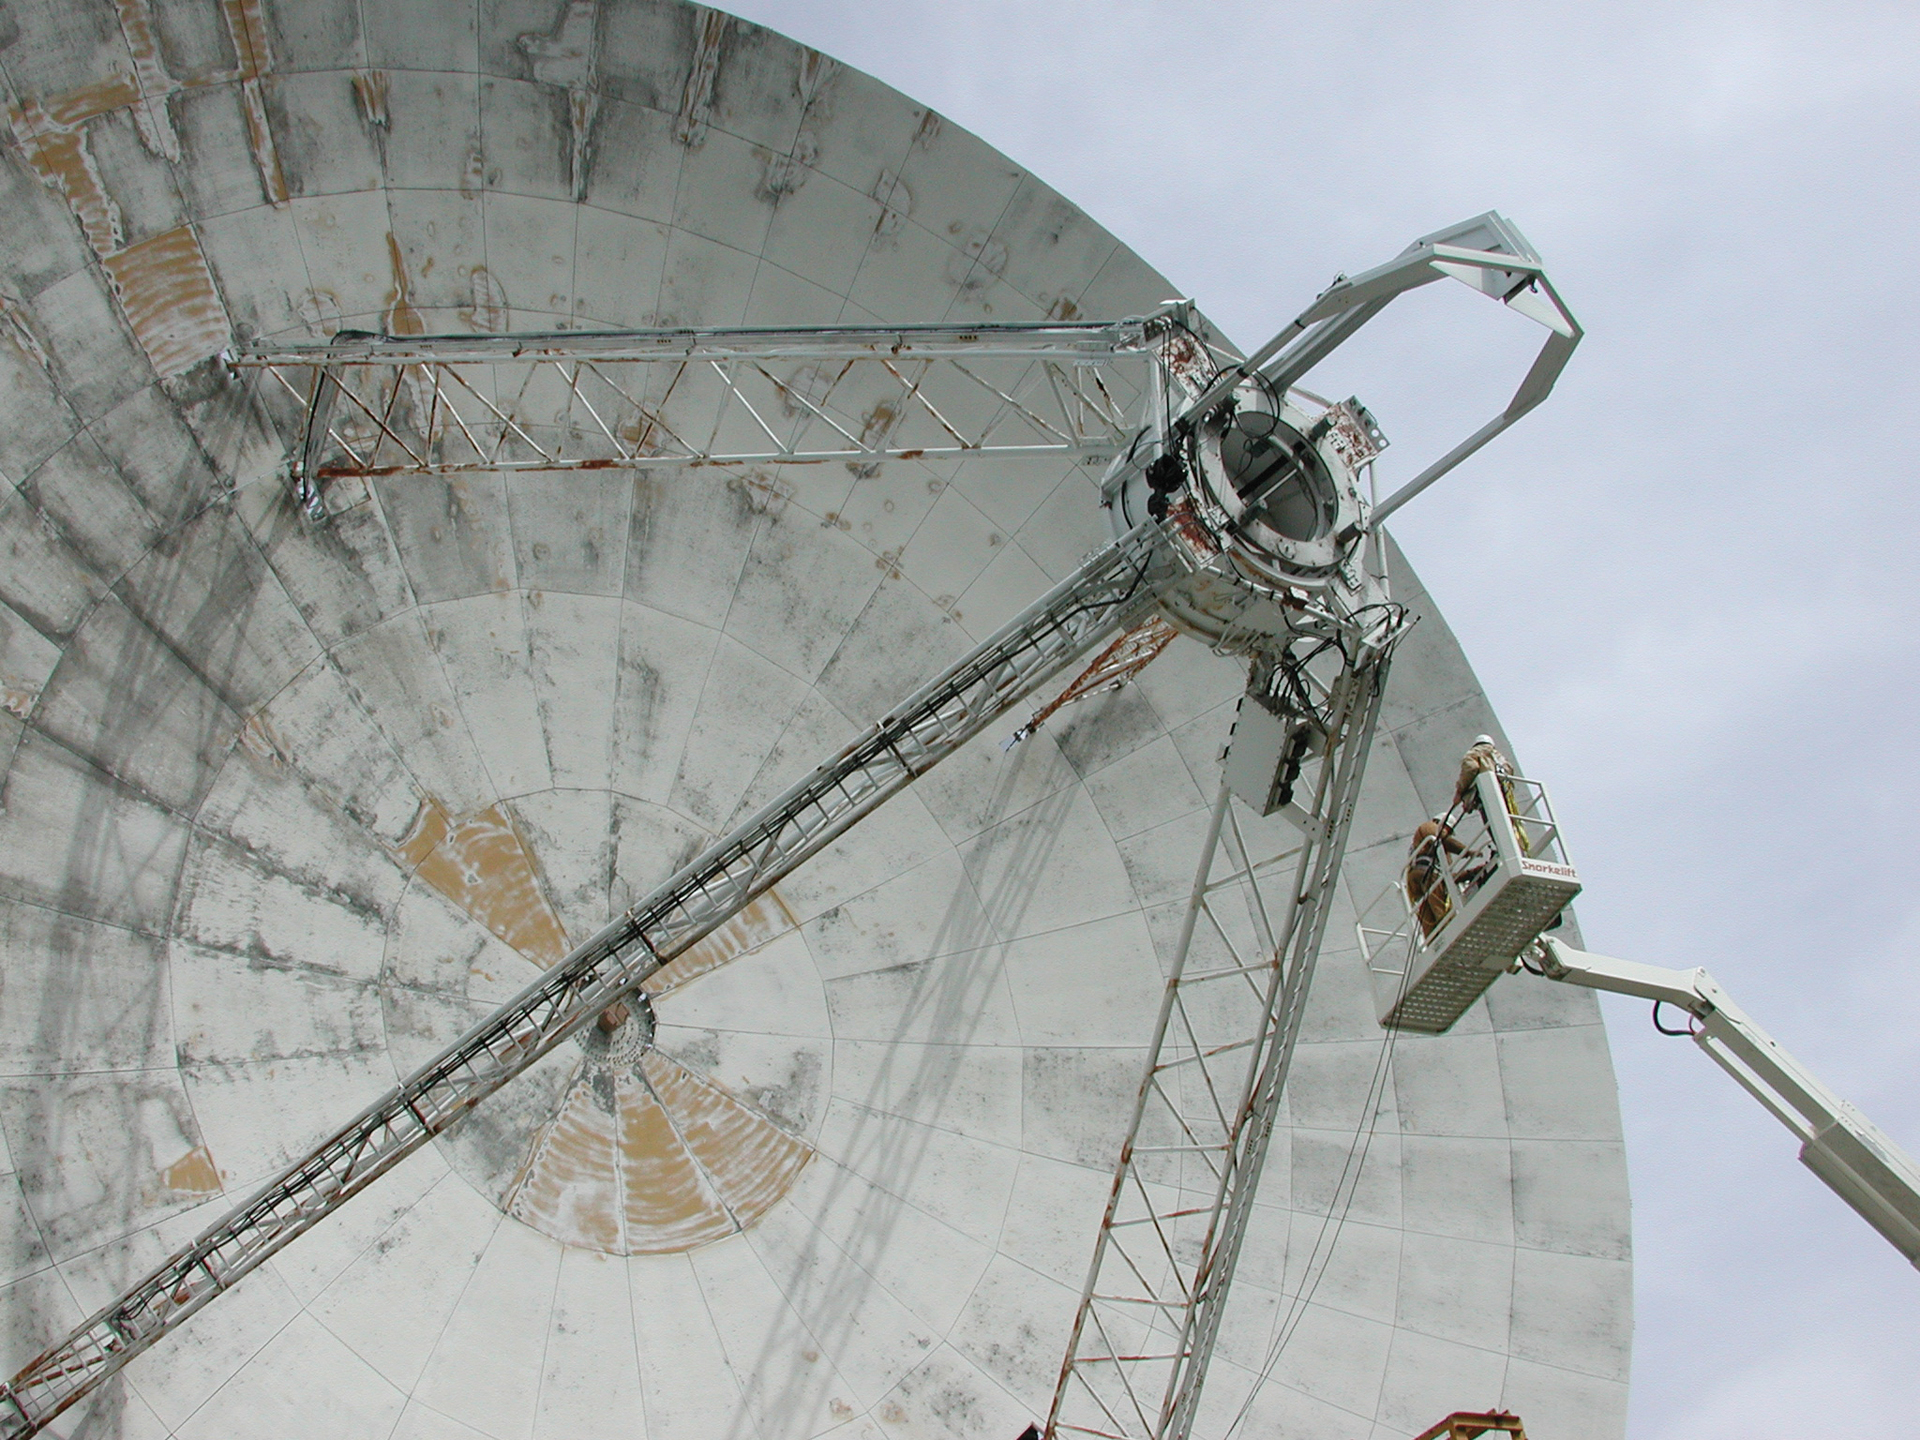

Inspected the 85-3 in Green Bank

Telescope technicians ride the lift up to the prime focus of the 85-3, an 85-foot radio telescope in Green Bank. At the prime focus is a receiver that needs changing out. From 1989 until 2011, the 85-3 was used for monitoring of pulsar timing and brightness for scientists at Princeton, Berkeley, and Oberlin College. About 35 pulsars were observed every day, at frequencies of 610 and 327 MHz.

Credit: NRAO/AUI/NSF